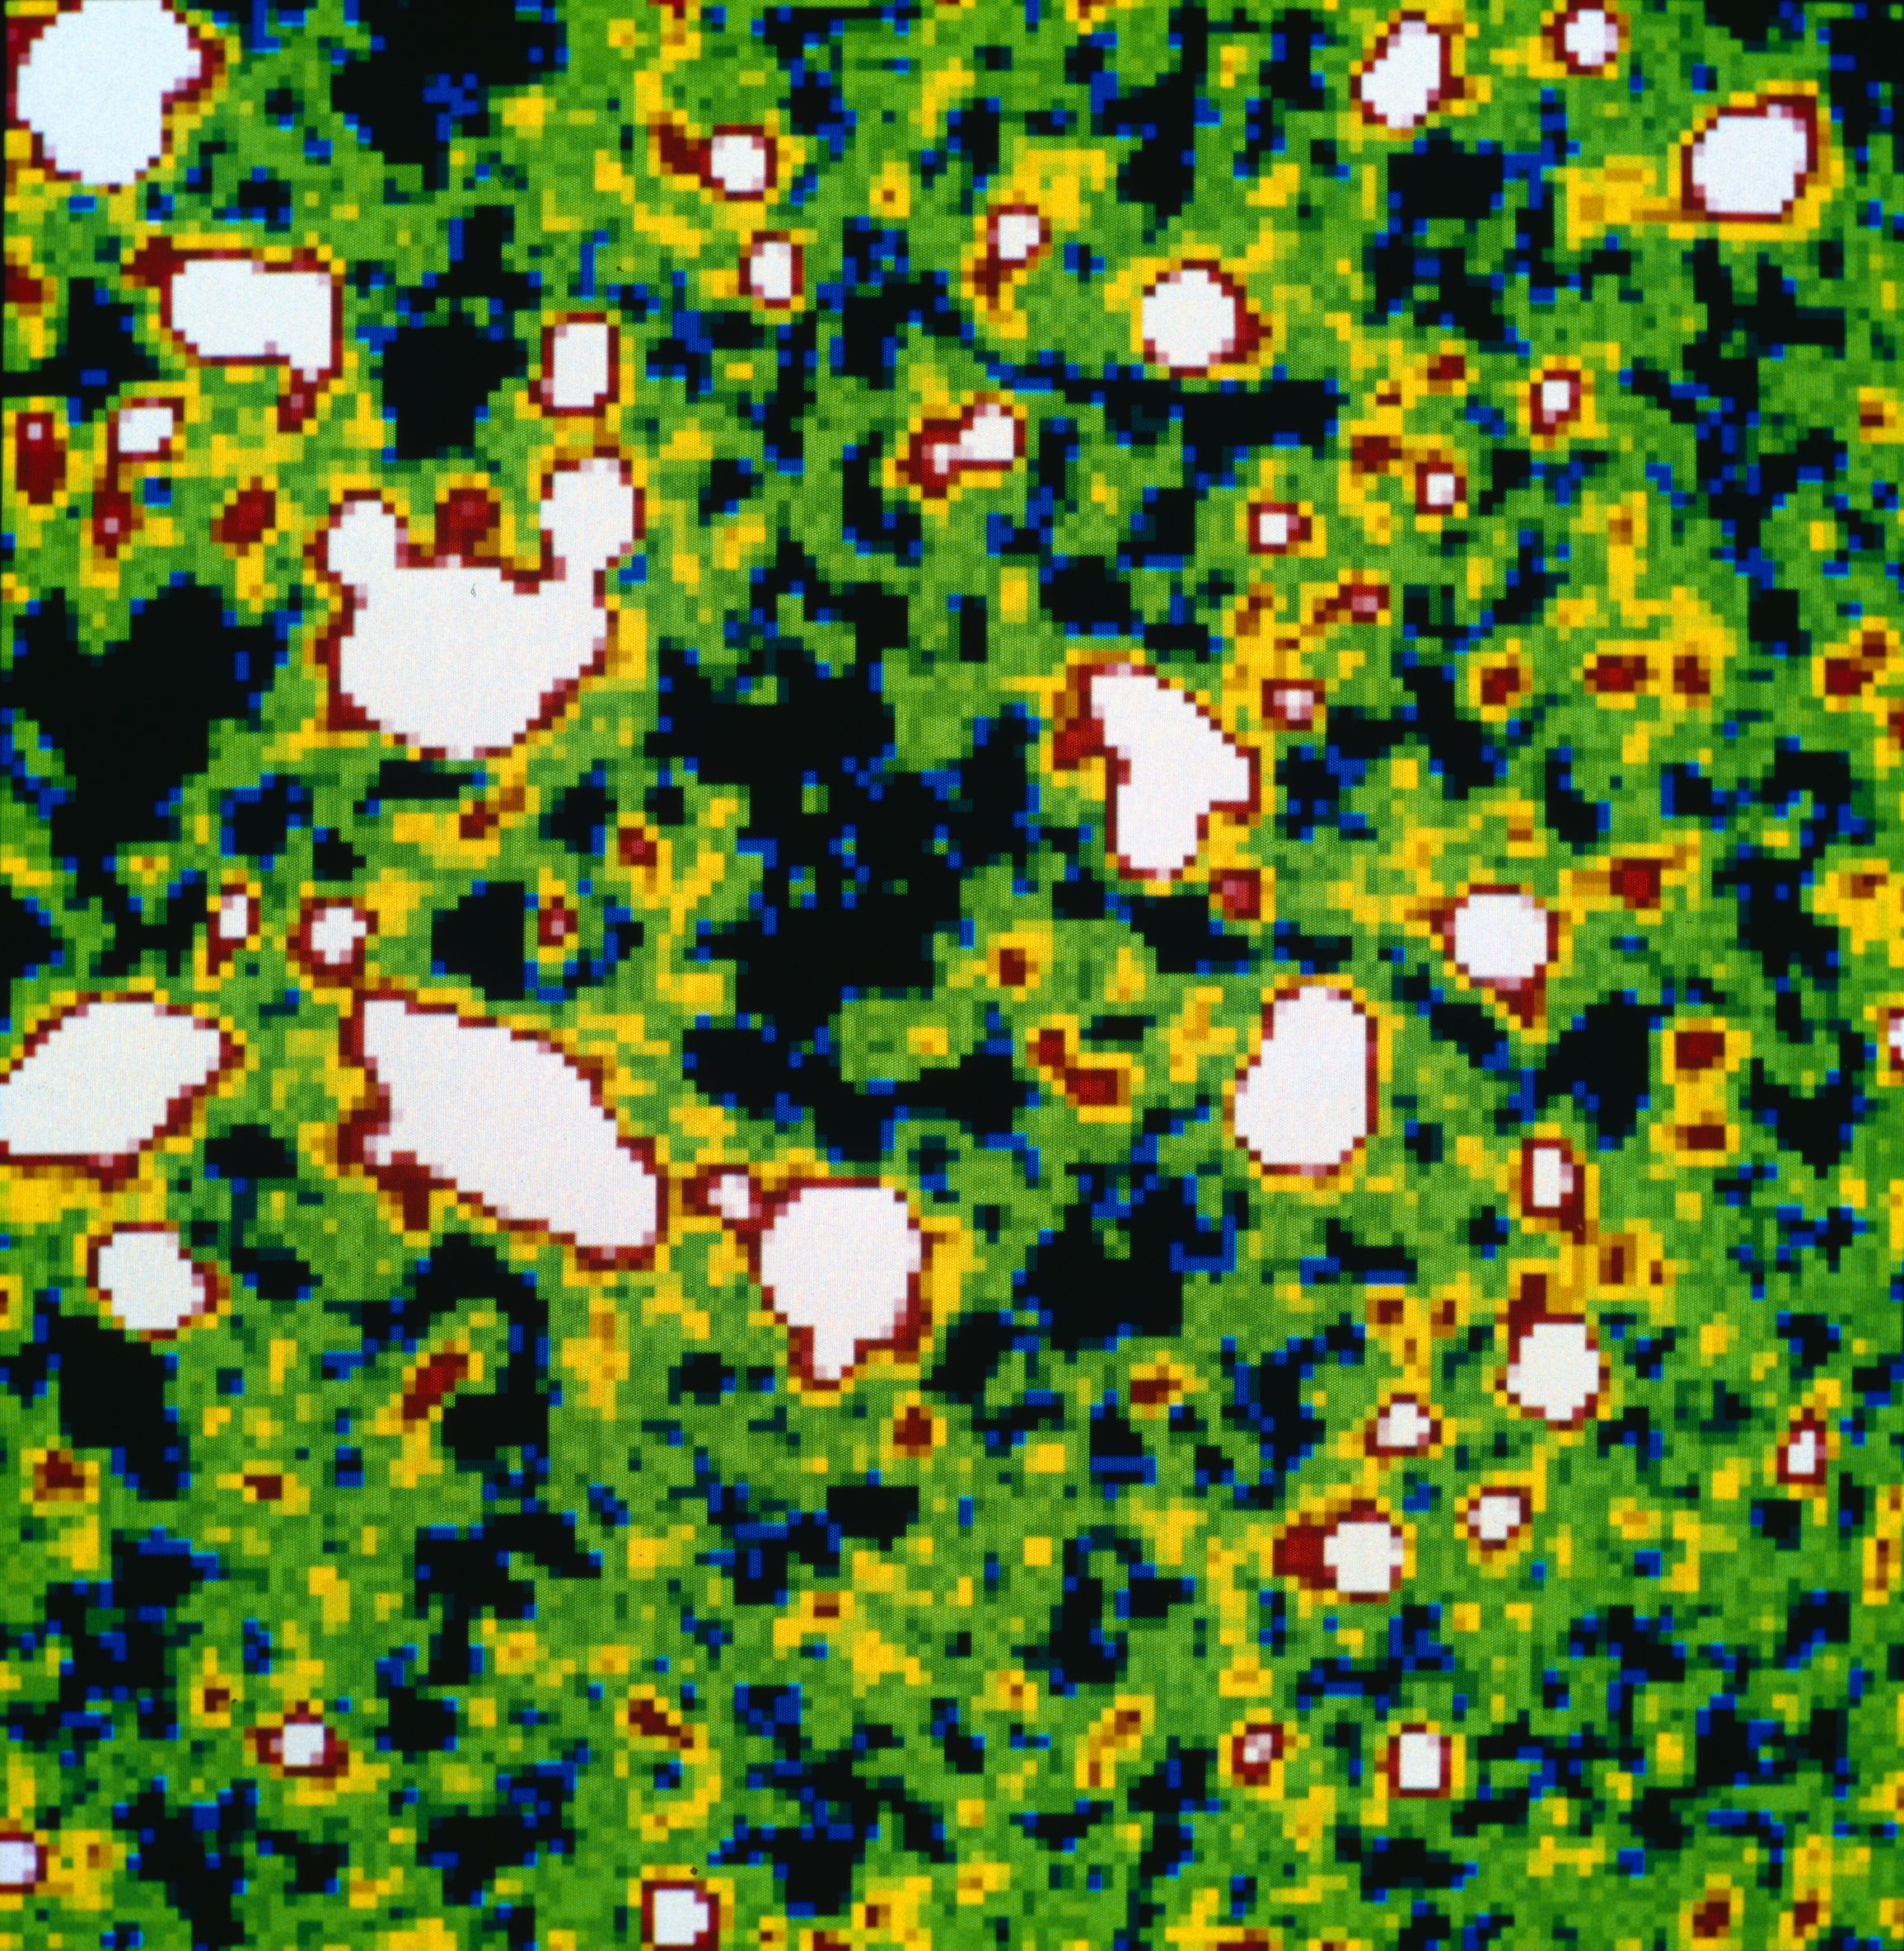

NTT deep field image of "empty" sky

The new picture from the NTT is the "deepest" view into the distant regions of the Universe ever obtained with any ground-or space-based telescope. It shows enormous number of extremely faint and remote galaxies. More than 97% of the objects in the image are galaxies.

Using a high-quality CCD detector in the ESO Multi-Mode Instrument (EMMI) forty-one exposures of this field were collected, with a total observing time of 6 hours 50 minutes.

Credit: ESO